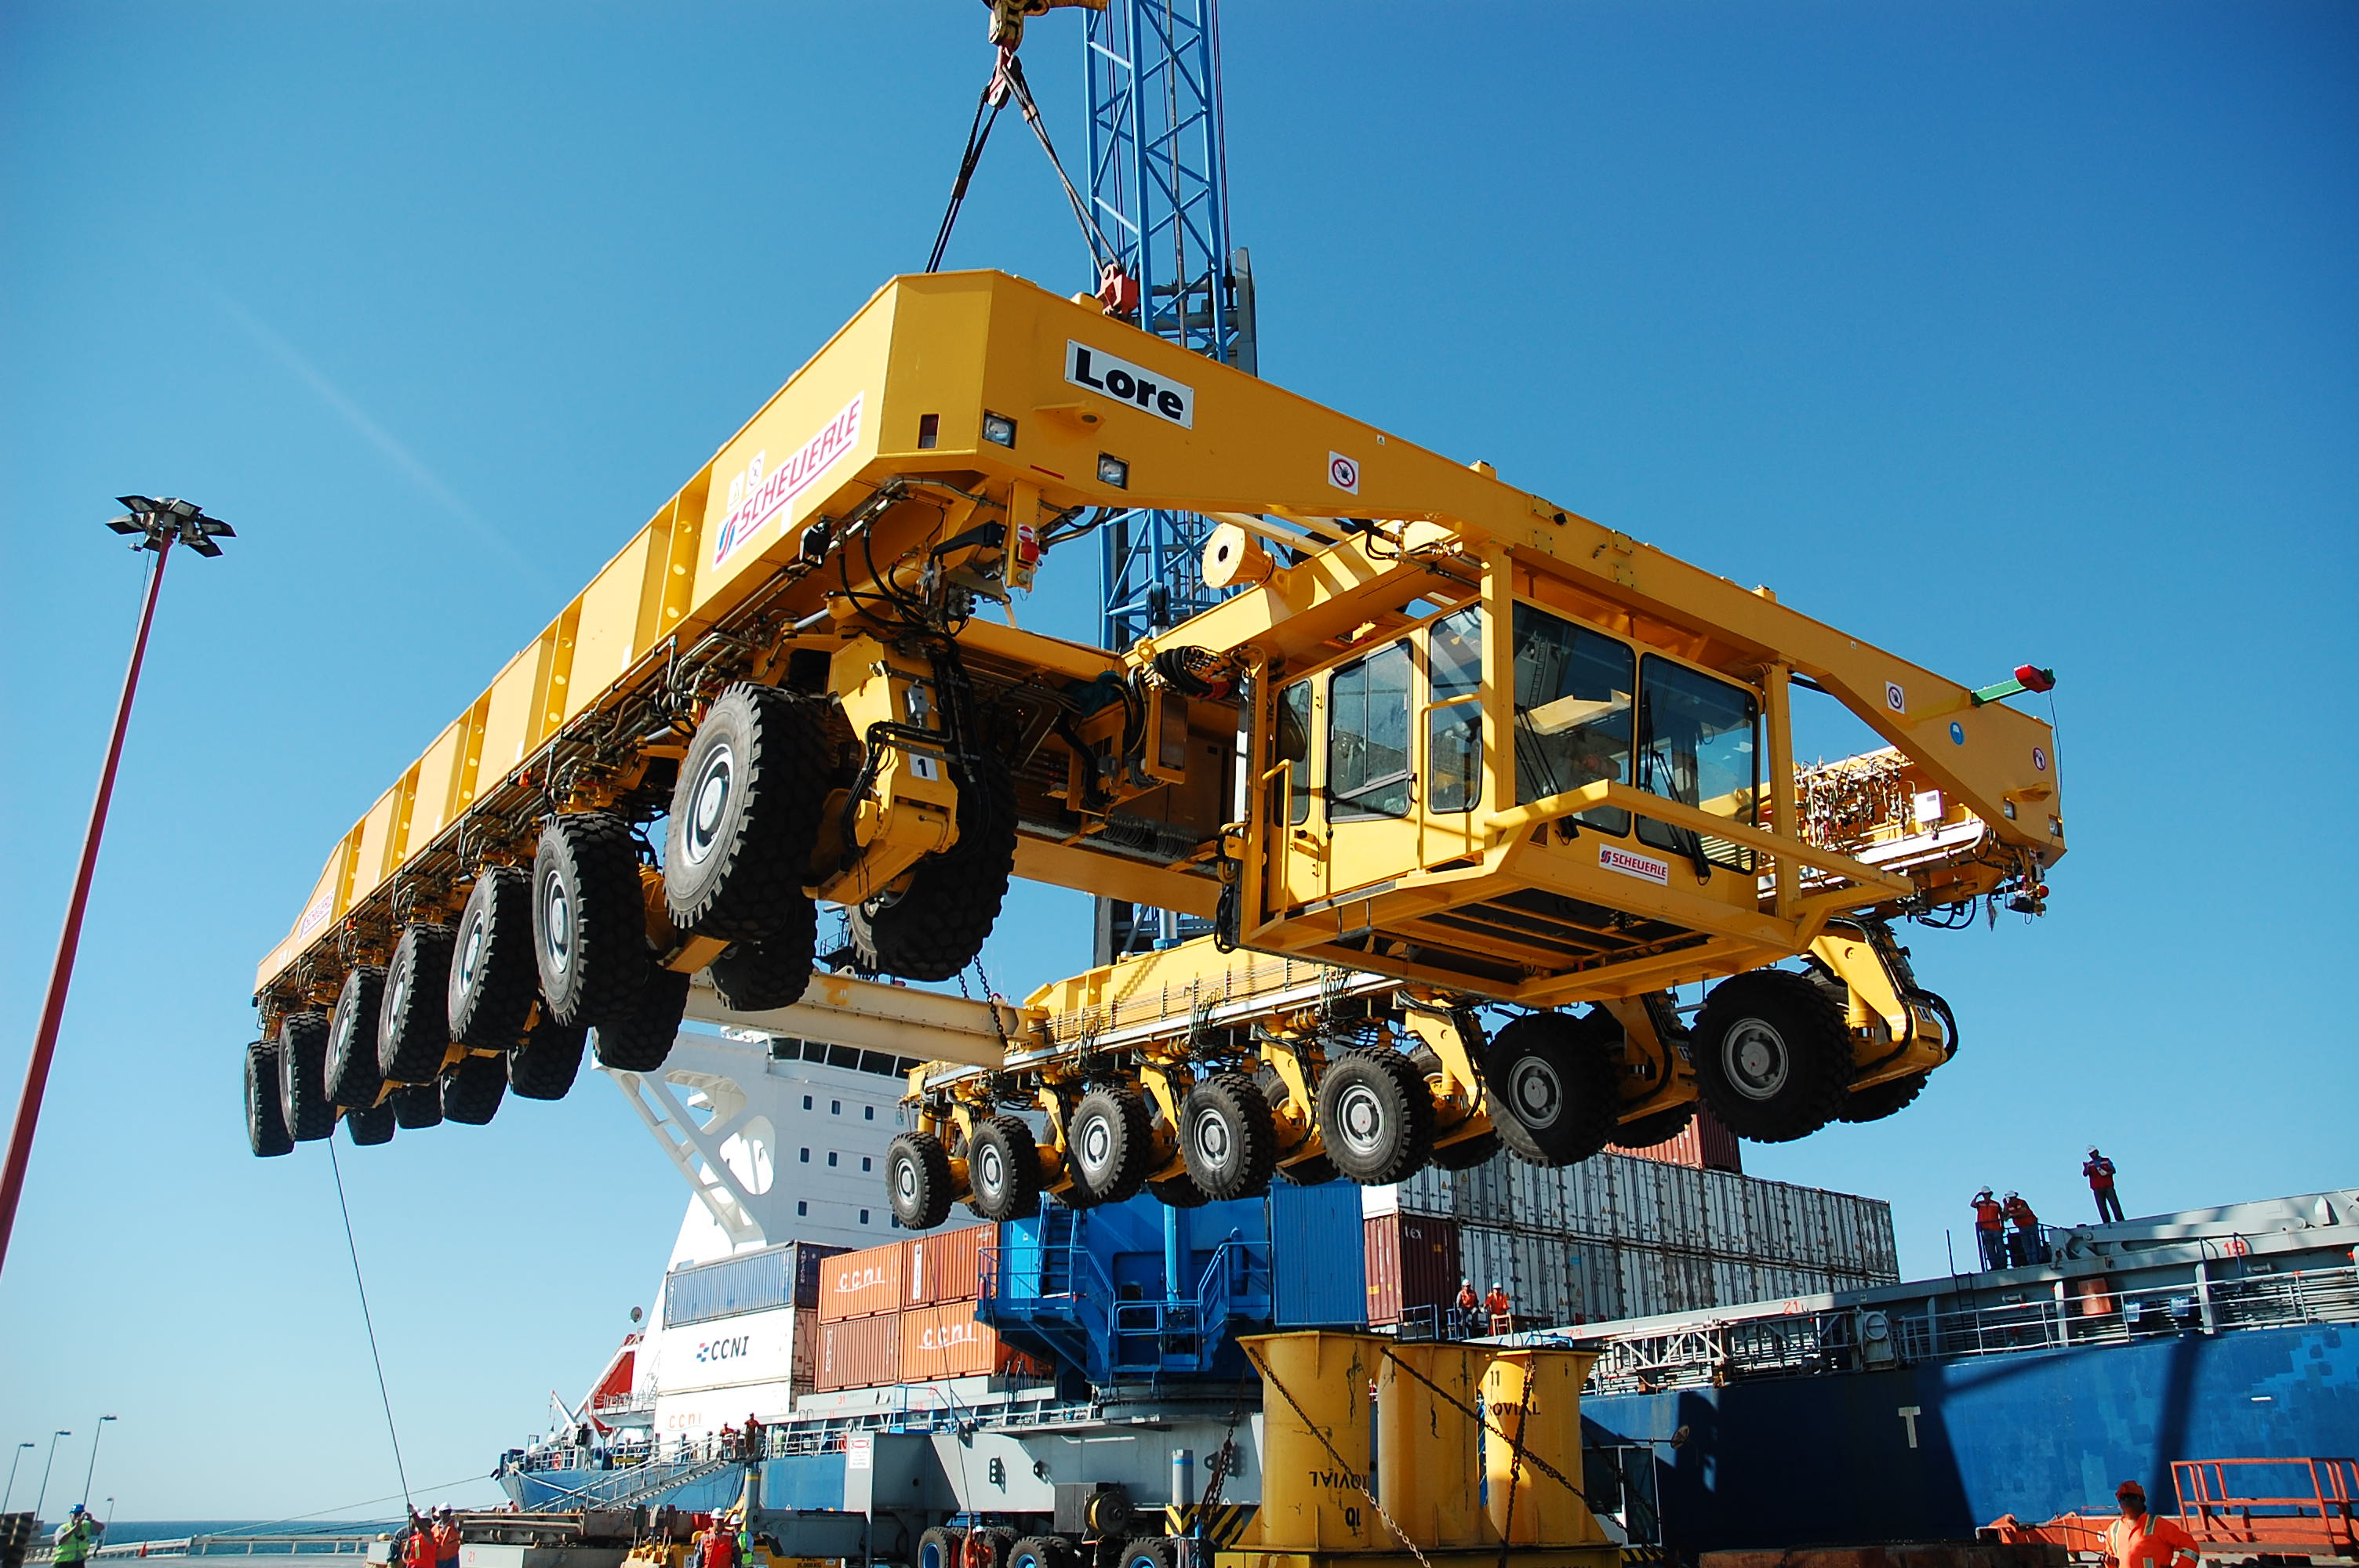

ALMA antenna transporters, Otto and Lore

On December 3 and 4 - 2007, the two ALMA antenna transporters, Otto and Lore, were being loaded onto a barge on the Neckar at Heilbronn harbour (Germany) to start their long journey to Chile. From there, they will travel to Antwerpen (Belgium) and then put onto a ship towards the port of Mejillones, in the north of Chile, to finally reach the ALMA base, close to San Pedro de Atacama. The ALMA antenna transporters are each 20 meter long, 10 meter wide and 6 meter high, and weigh 130 tonnes. They will be able to transport a 115-tonne antenna and set it down on a concrete pad within millimeters of a prescribed position. Image taken in December 2007.

Credit: ALMA (ESO/NAOJ/NRAO)